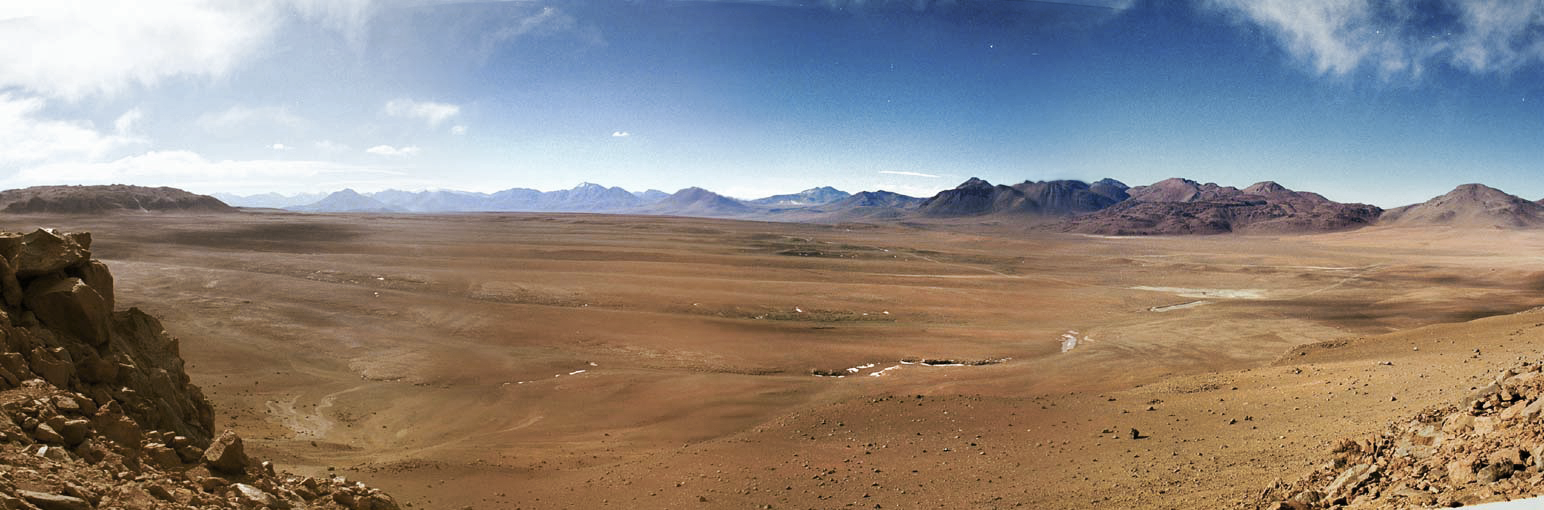

Desert from above

This is a birds eye view of the Chajnantor plateau in Chile's Atacama Desert. This dry and difficult landscape is home to the Atacama Large Millimeter/submillimeter Array (ALMA) — a state-of-the-art telescope to study light from some of the coldest objects in the Universe.

Credit: ESO